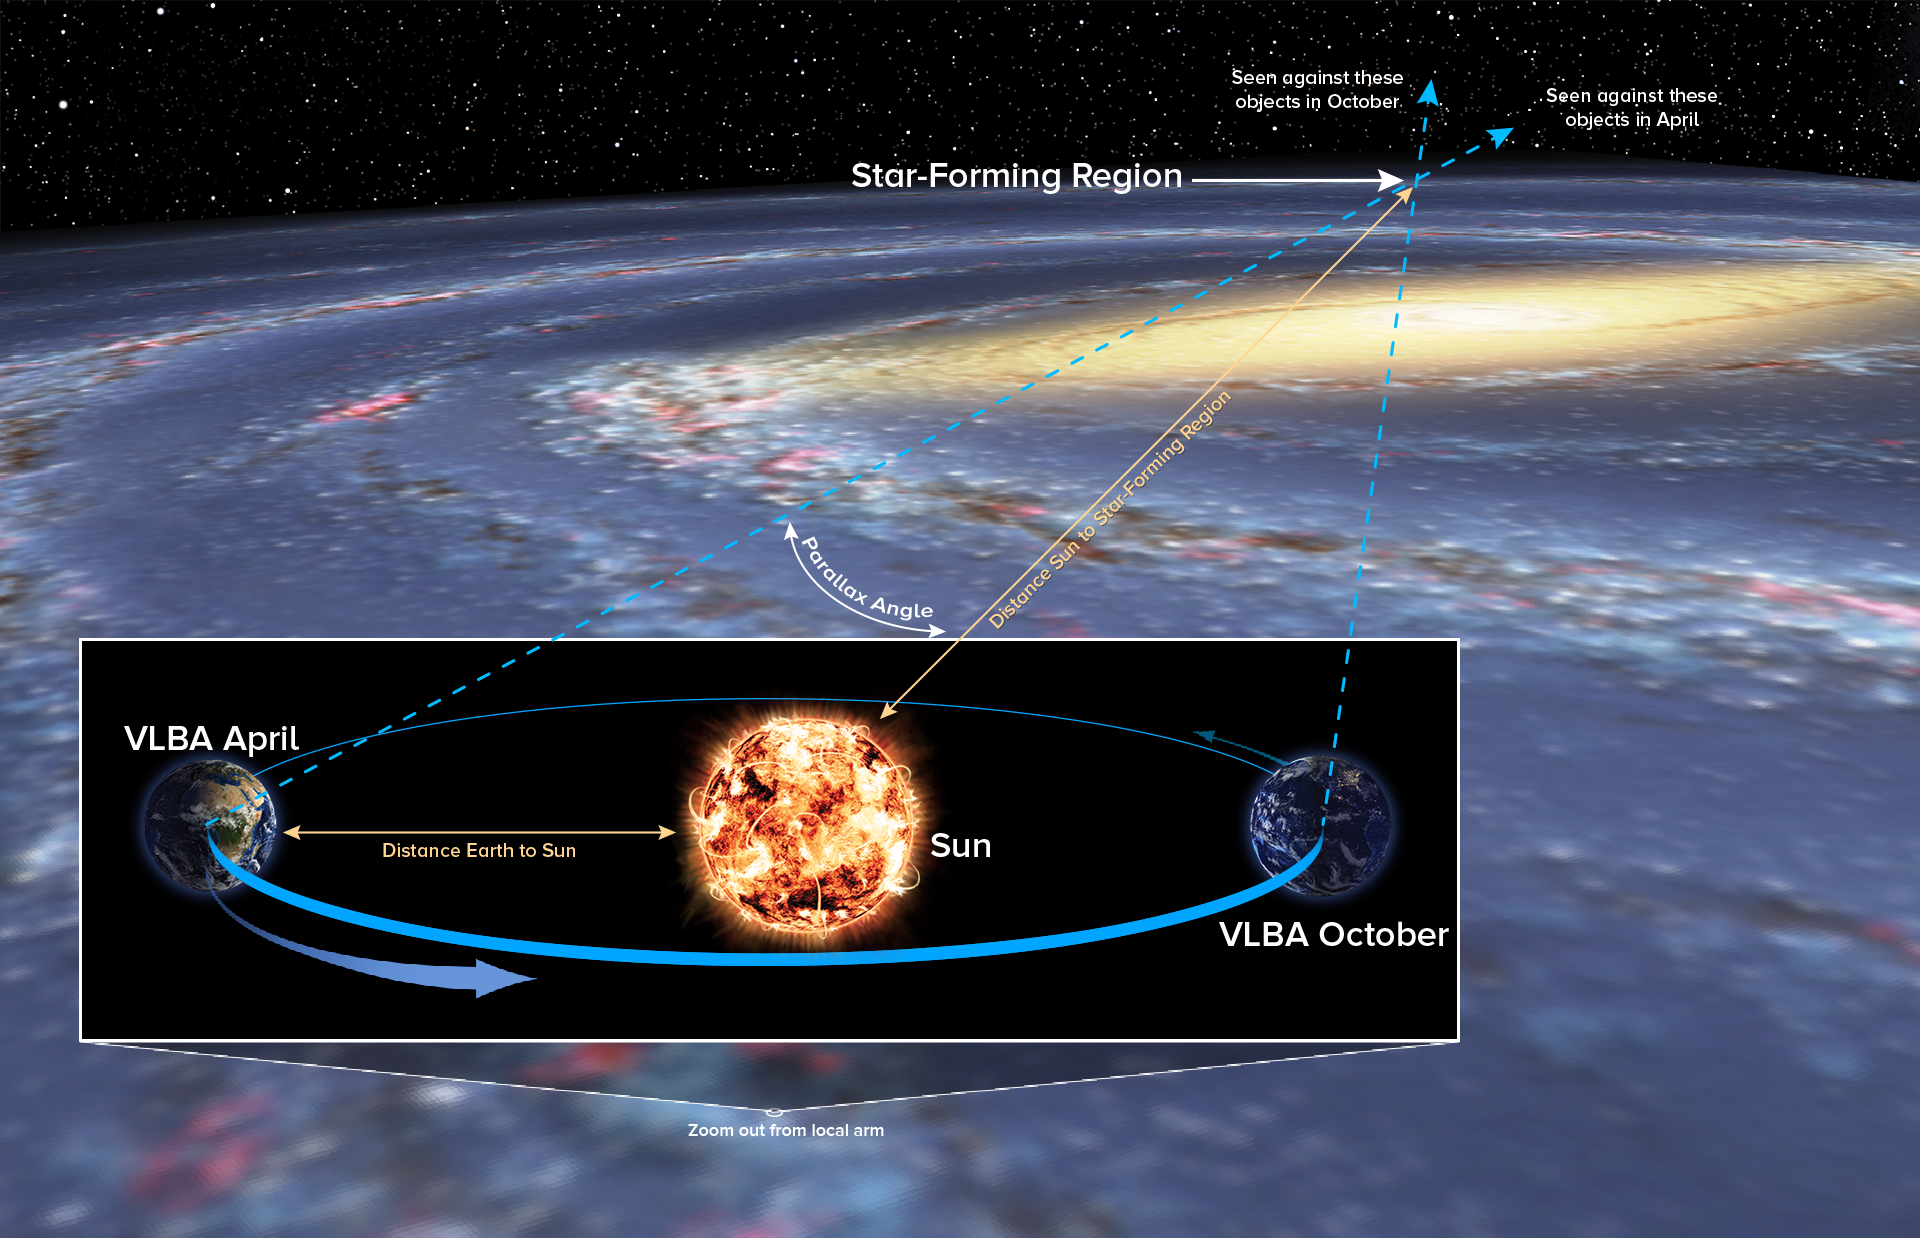

The Parallax Technique

The parallax technique determines distance by measuring the angle of apparent shift in an object's position, as seen from opposite sides of Earth's orbit around the Sun. Using this method, astronomers were able to directly measure the distance to a region on the far side of our Milky Way Galaxy, past the Galaxy's center.

Credit: Bill Saxton, NRAO/AUI/NSF; Robert Hurt, NASA.